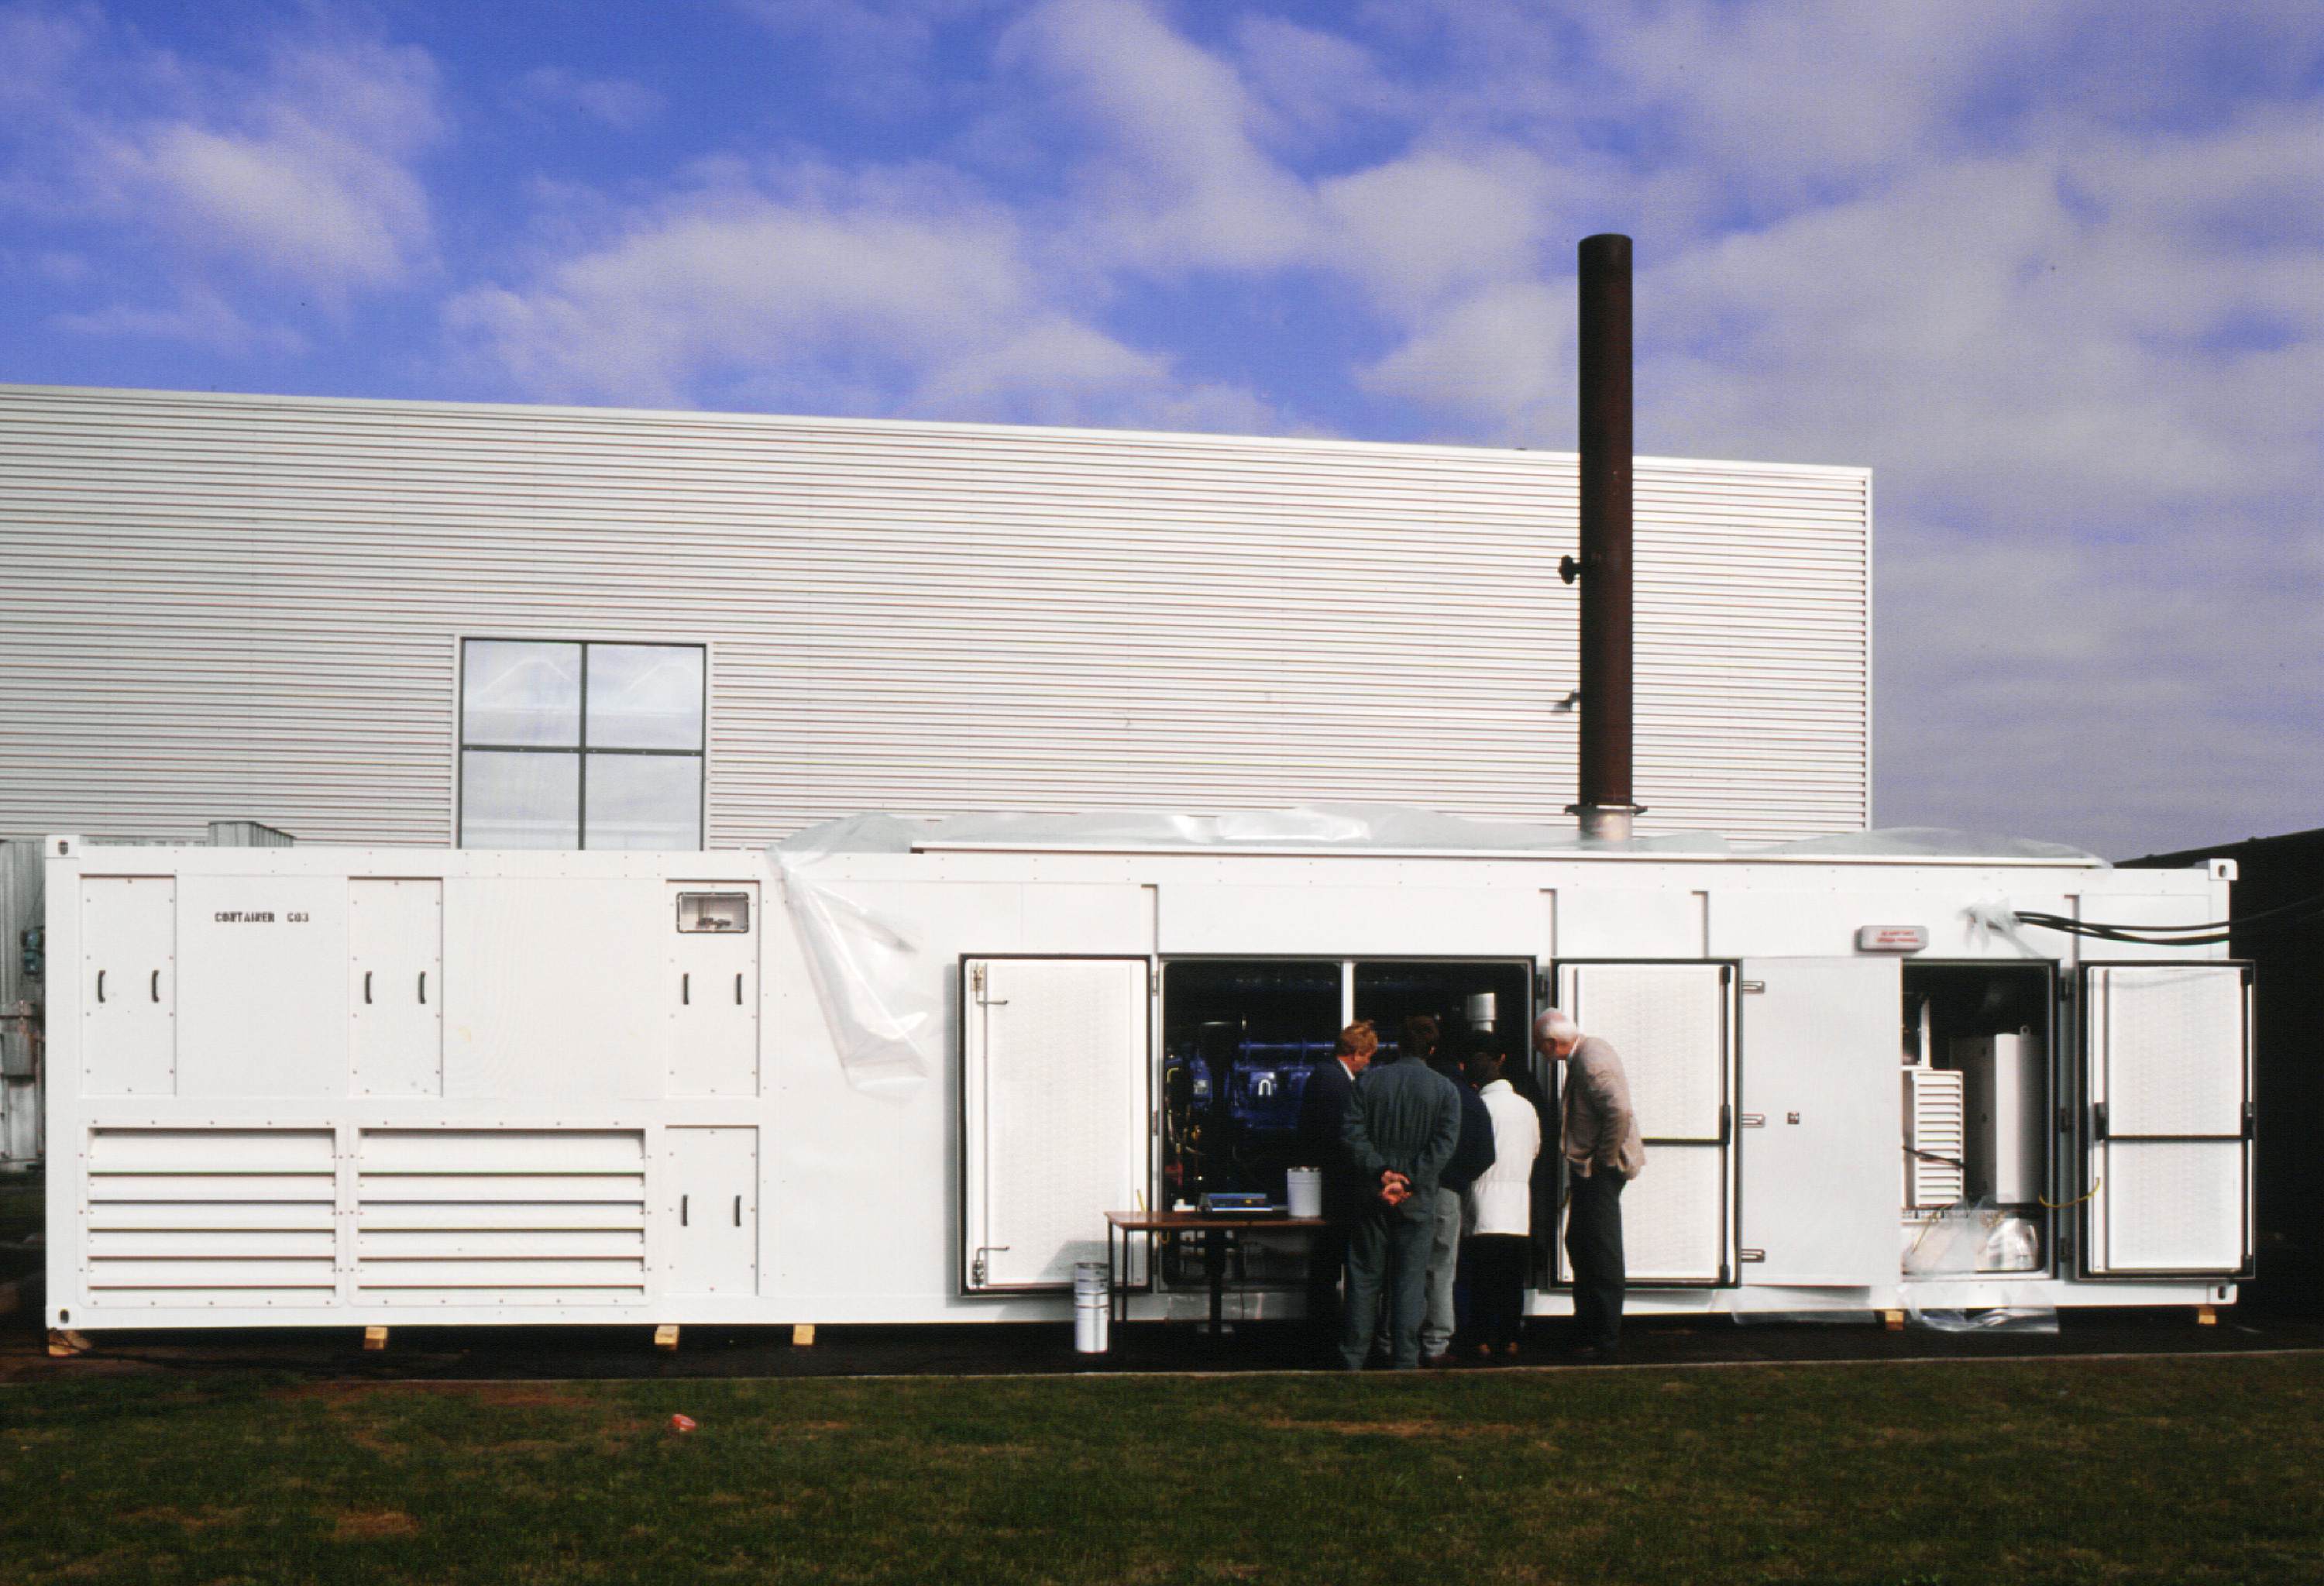

A generating set for VLT

This photograph shows one of the three generating sets that will constitute the electric power station of the ESO Paranal Observatory of the Very Large Telescope Observatory (VLT). The image was taken on March 18, 1997, when it was undergoing technical acceptance tests on the premises of the manufacturer SDMO located in Brest, France.

Credit: ESO